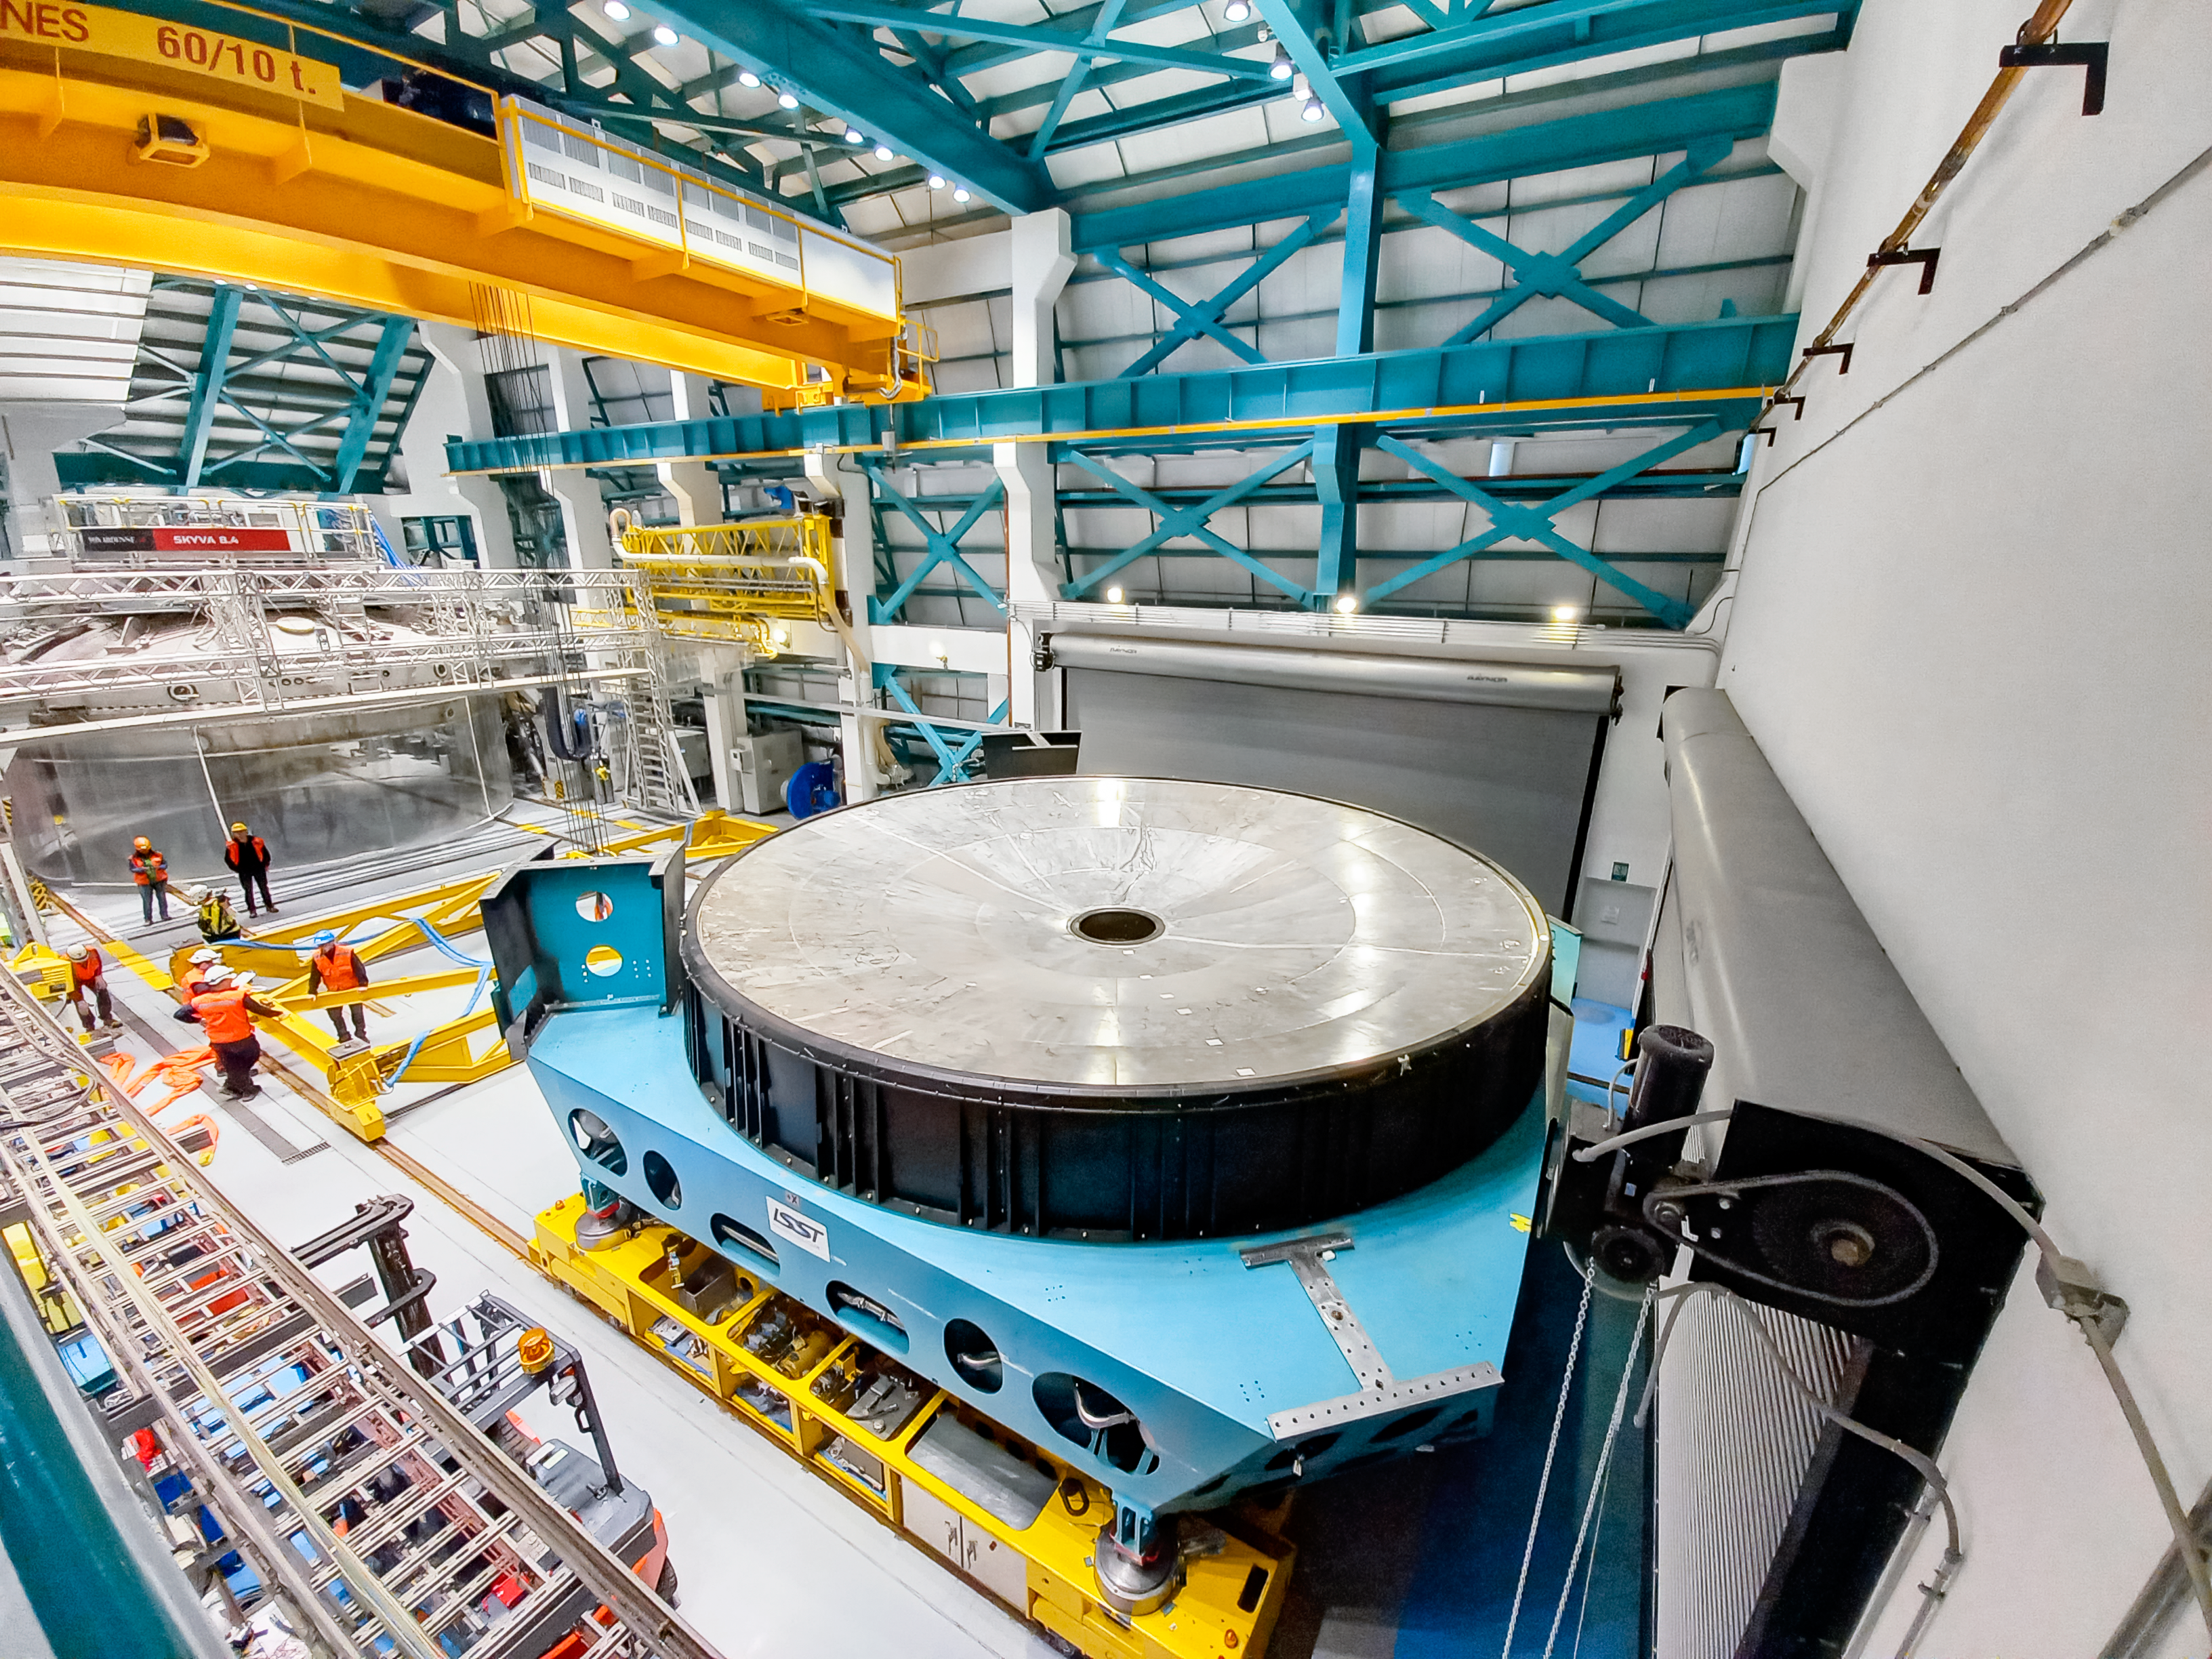

Removing Rubin's Surrogate Mirror

Rubin Observatory summit staff remove the Primary/Tertiary (M1M3) mirror cell and surrogate mirror from the telescope mount in January 2024 and move it to the Level 3 maintenance and integration hall in the Observatory.

Credit: RubinObs/NOIRLab/SLAC/NSF/DOE/AURA/J. Sebag